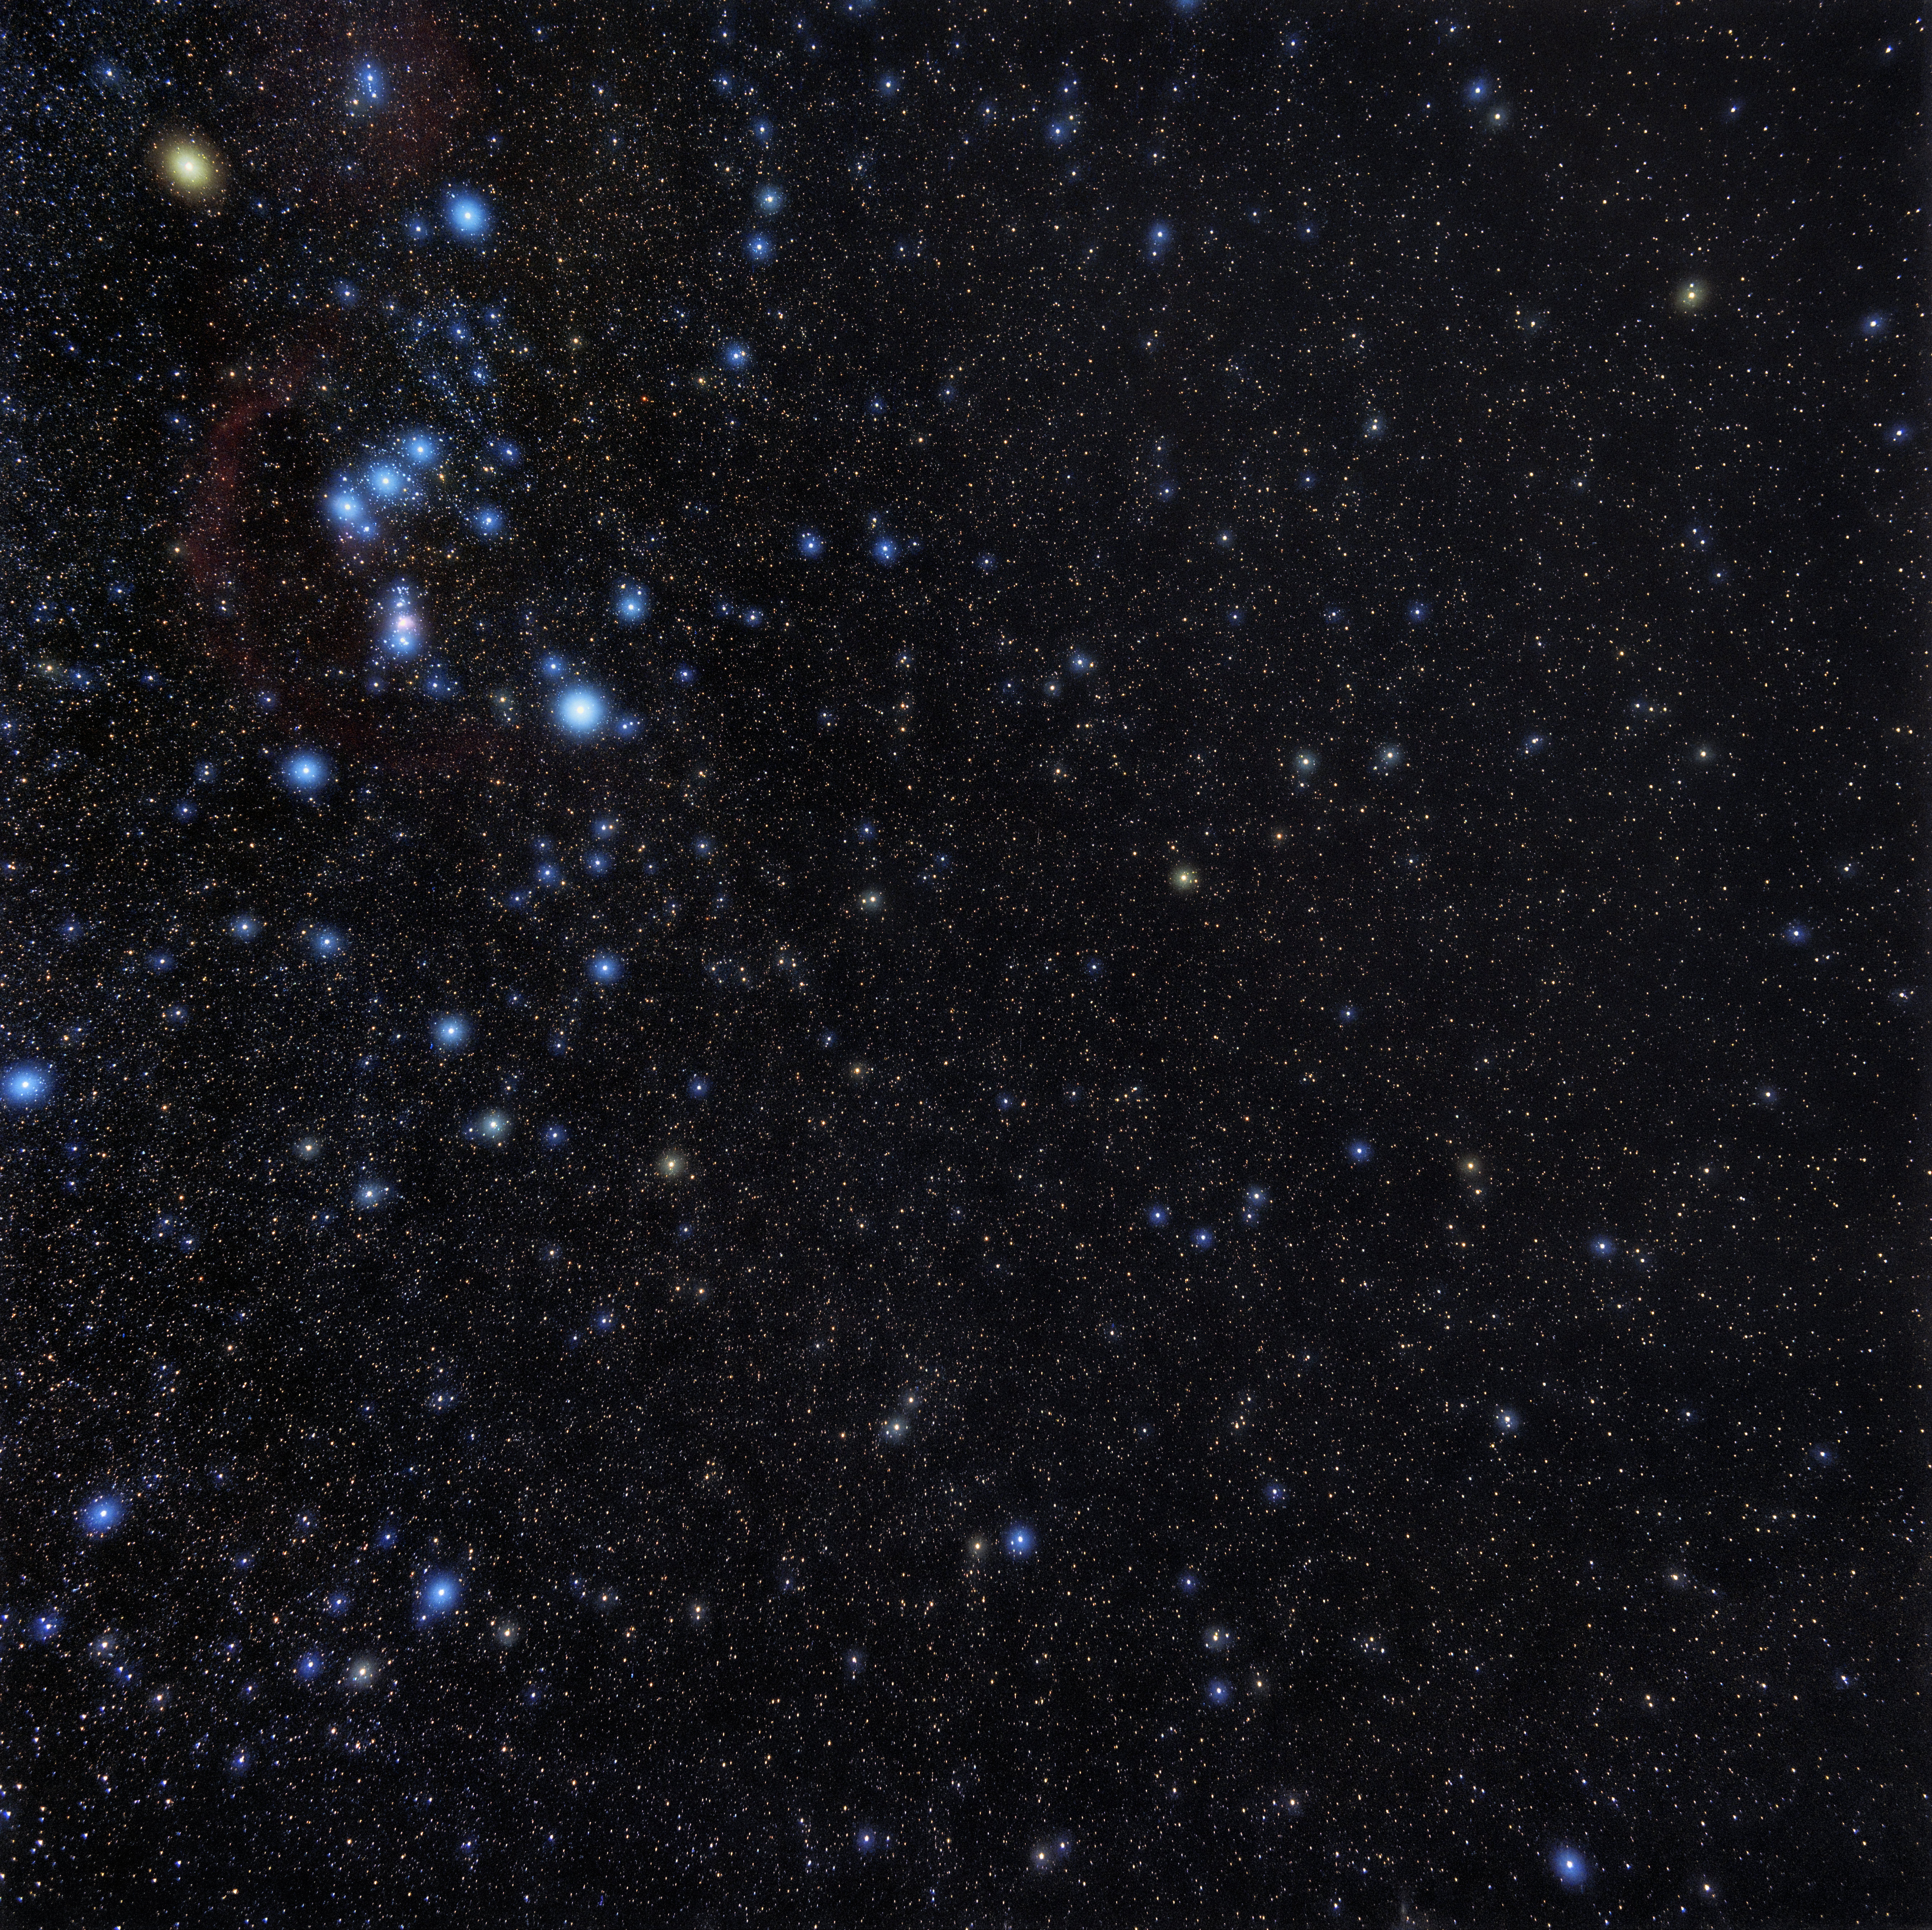

Wide-field View of Orion

A wide-field view of the area around the constellation Orion and the Orion Nebula.

Credit: NOIRLab